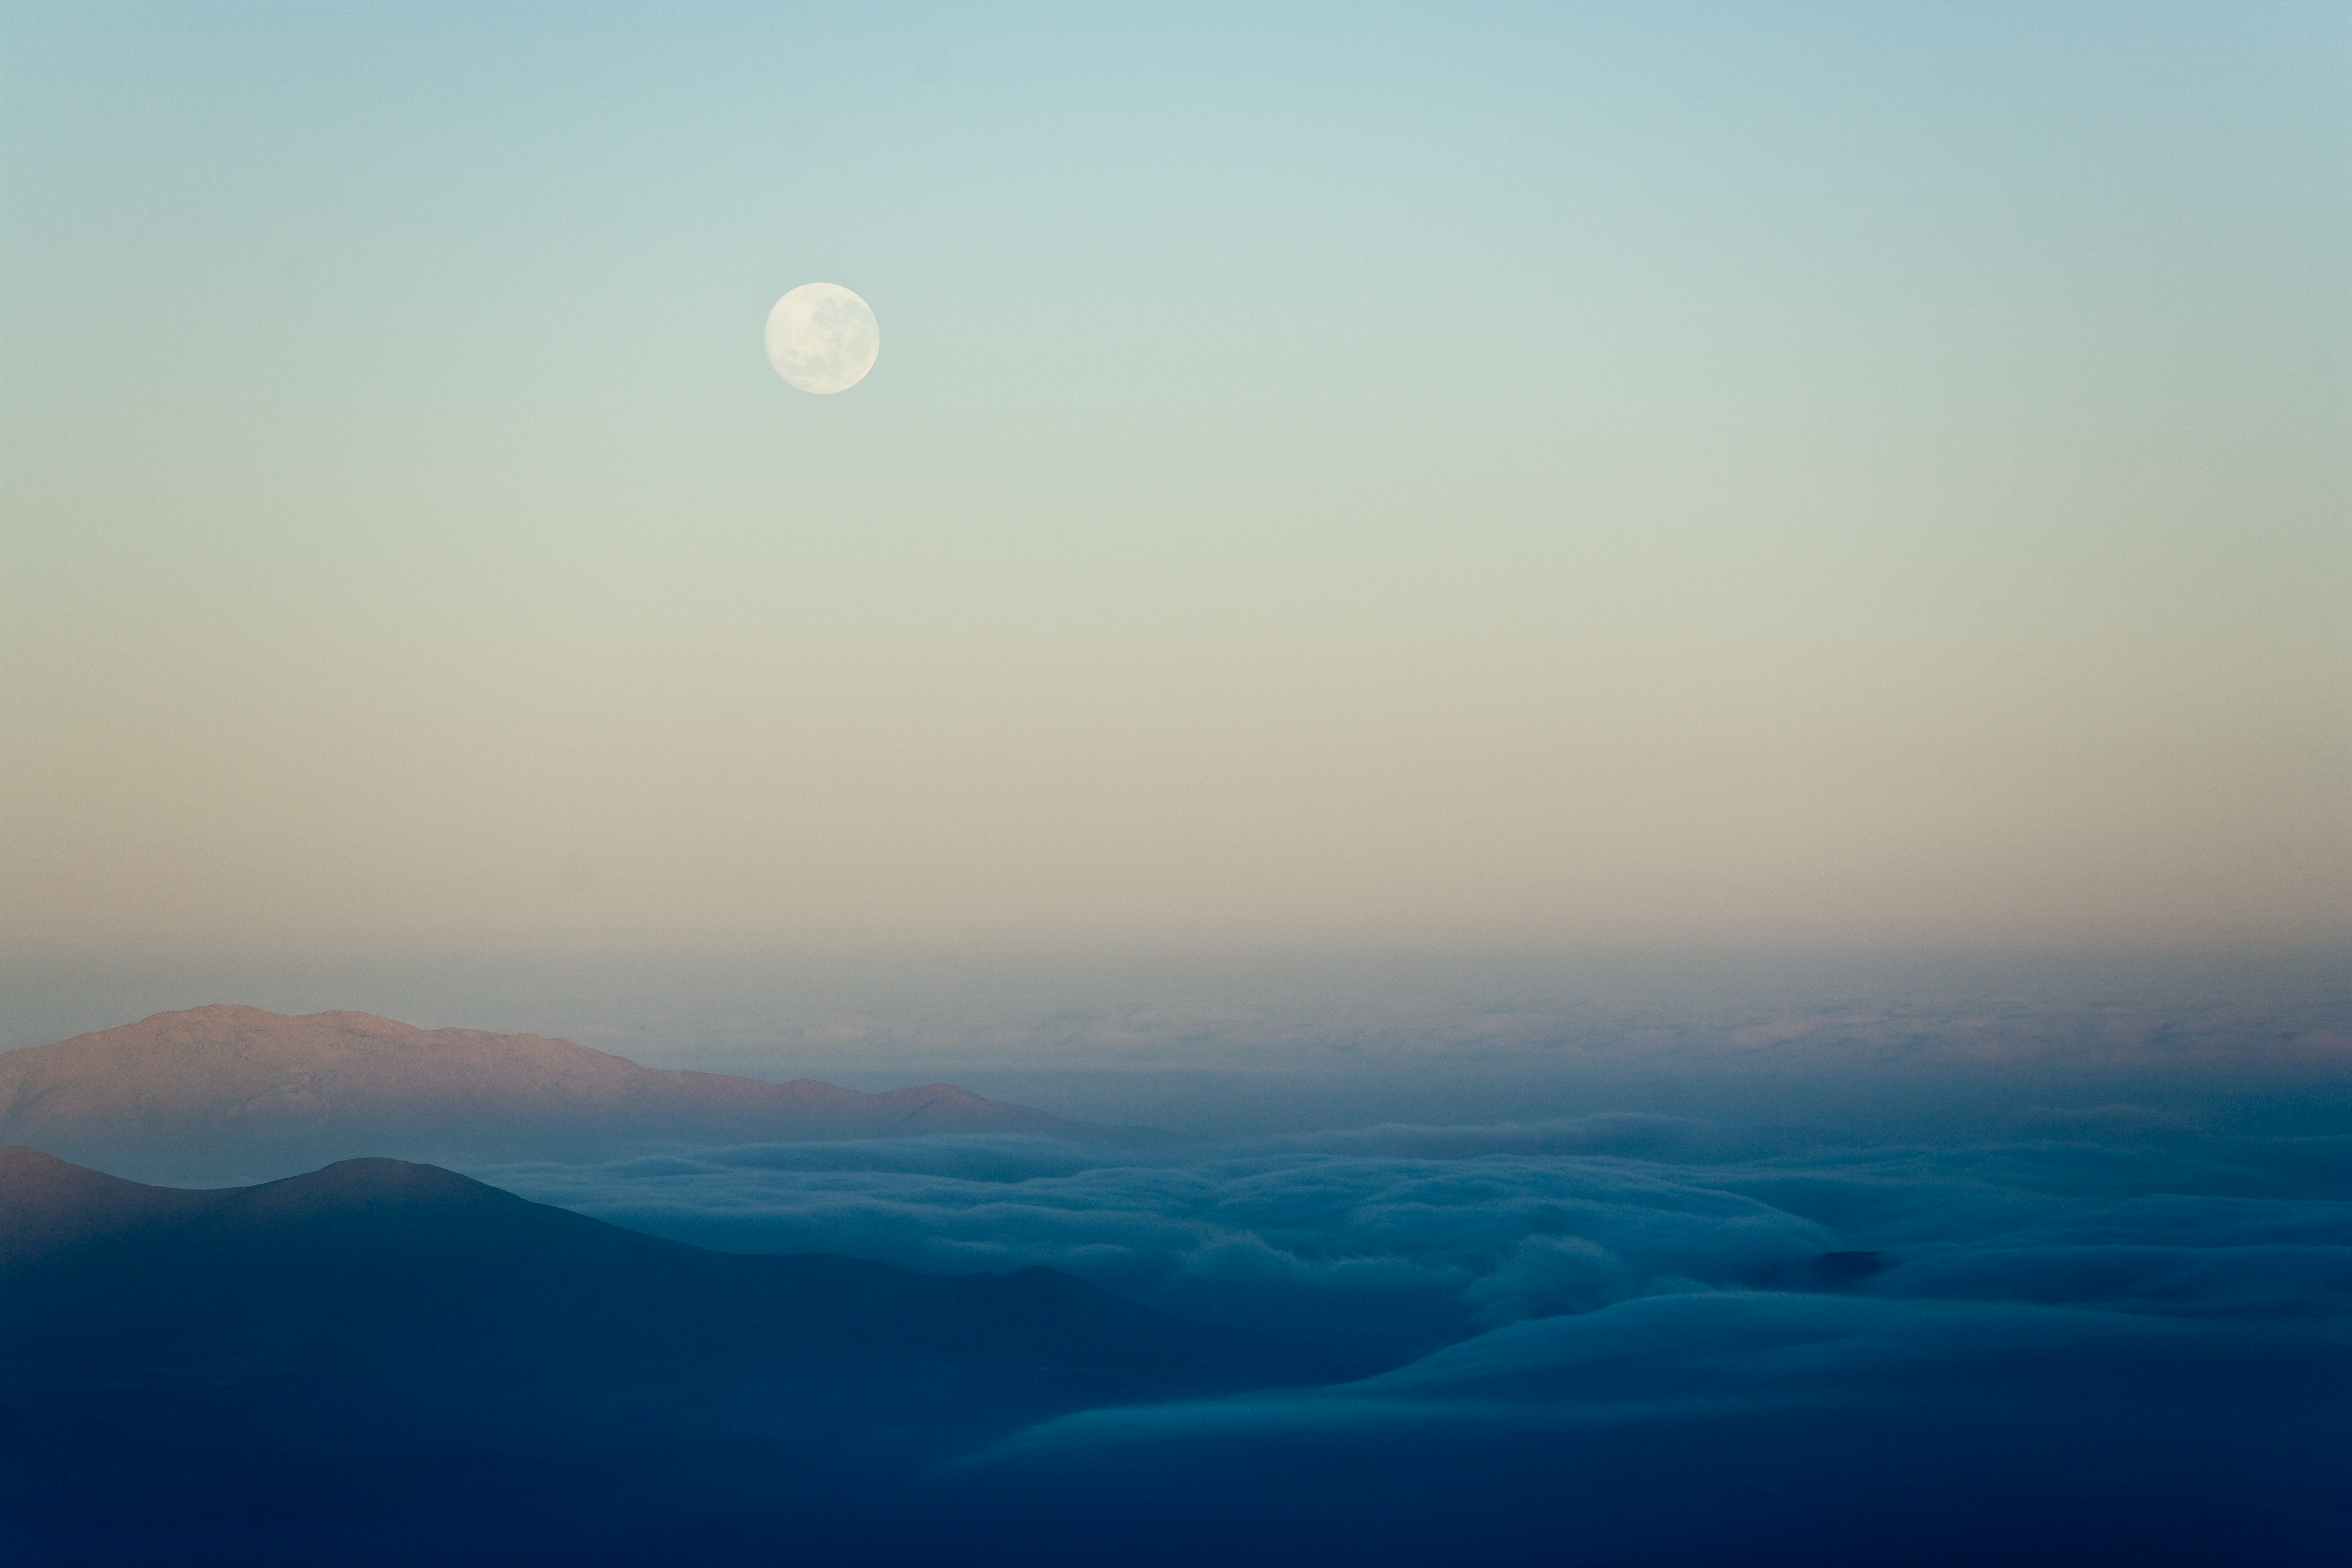

Morning at La Silla

Early morning from La Silla hotel. Photo taken in november 2007.

Credit: ESO/H.H.Heyer